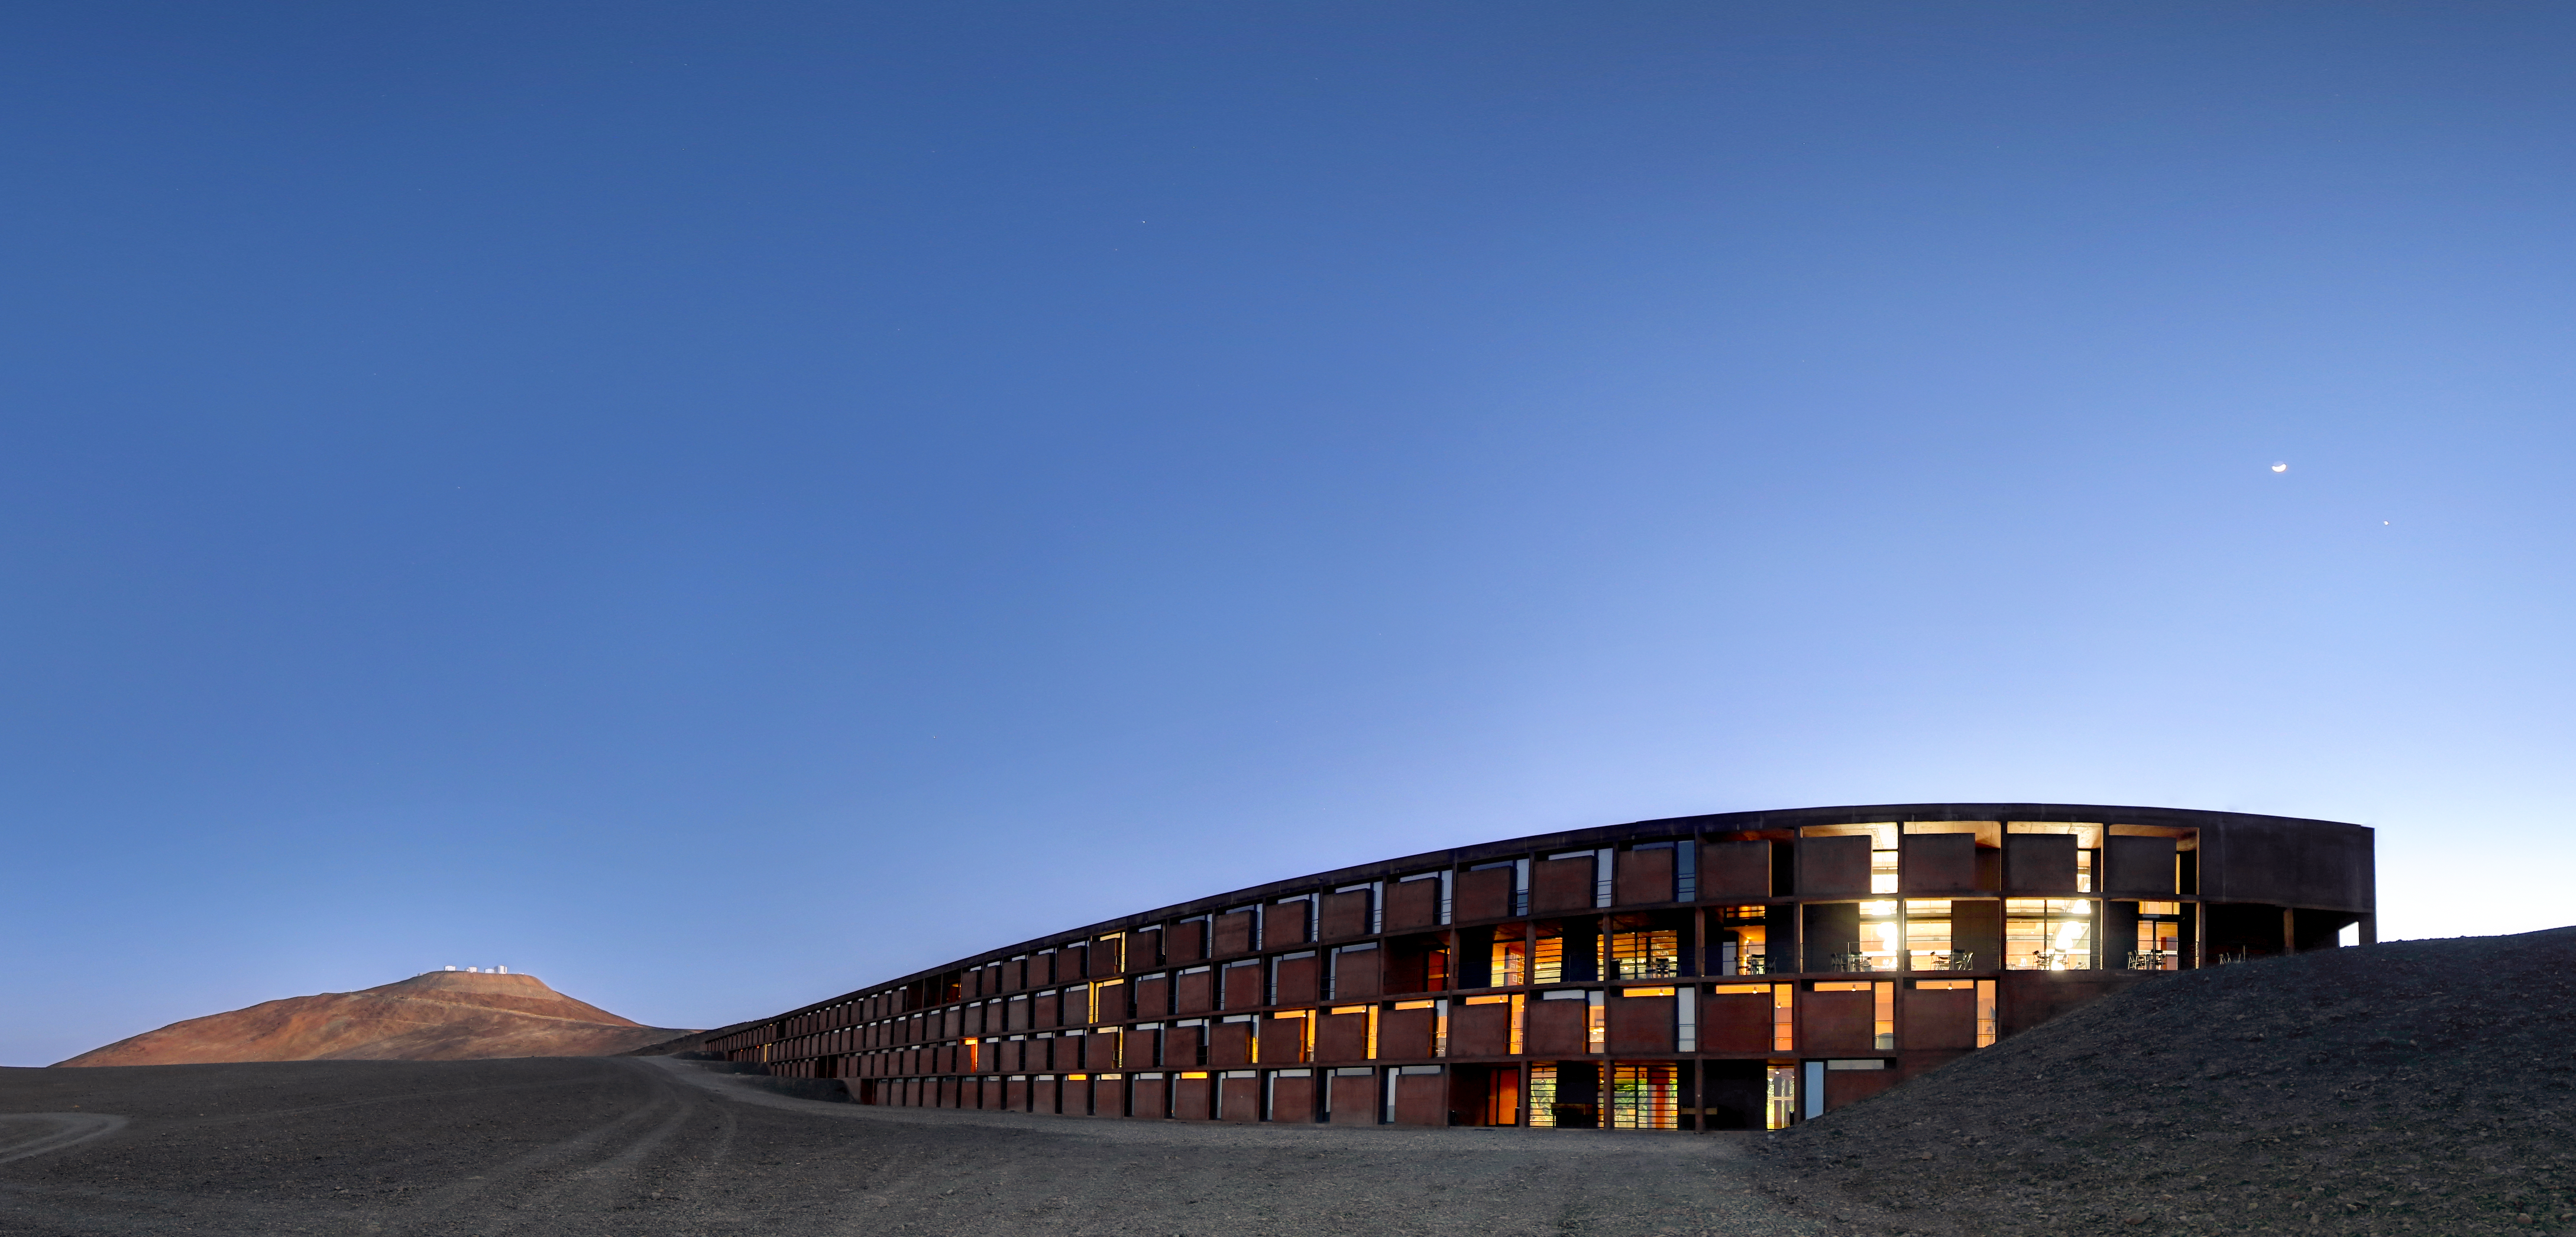

Crescent Venus

Here we see the crescent Moon rising over the serene Residencia at ESO’s Paranal Observatory. Next to the Moon Venus, the morning star, is also visible in the sky, and an array of ESO telescopes, now quiet after a night of observing, can be seen in the distance.

While too small to be seen on this image, Venus has different phases, similar to those of the Moon. We see Venus as a disc when Venus is creeping around the back of the Sun as seen from Earth — the Sun’s rays hit the face of Venus that is facing the Earth, and the image of this full face is reflected back to us. The crescent phase occurs when Venus emerges from behind the Sun into the part of its orbit that lies between the Earth and the Sun and progressively less of the surface is directly illuminated as seen from Earth. As Venus continues its march around the Sun, the crescent wanes, leaving just a sliver illuminated by sunlight. Until Venus reaches conjunction and disappears from our view before emerging as a thin, but waxing, crescent to start the cycle of phases once again.

Credit: R. Wesson/ESO